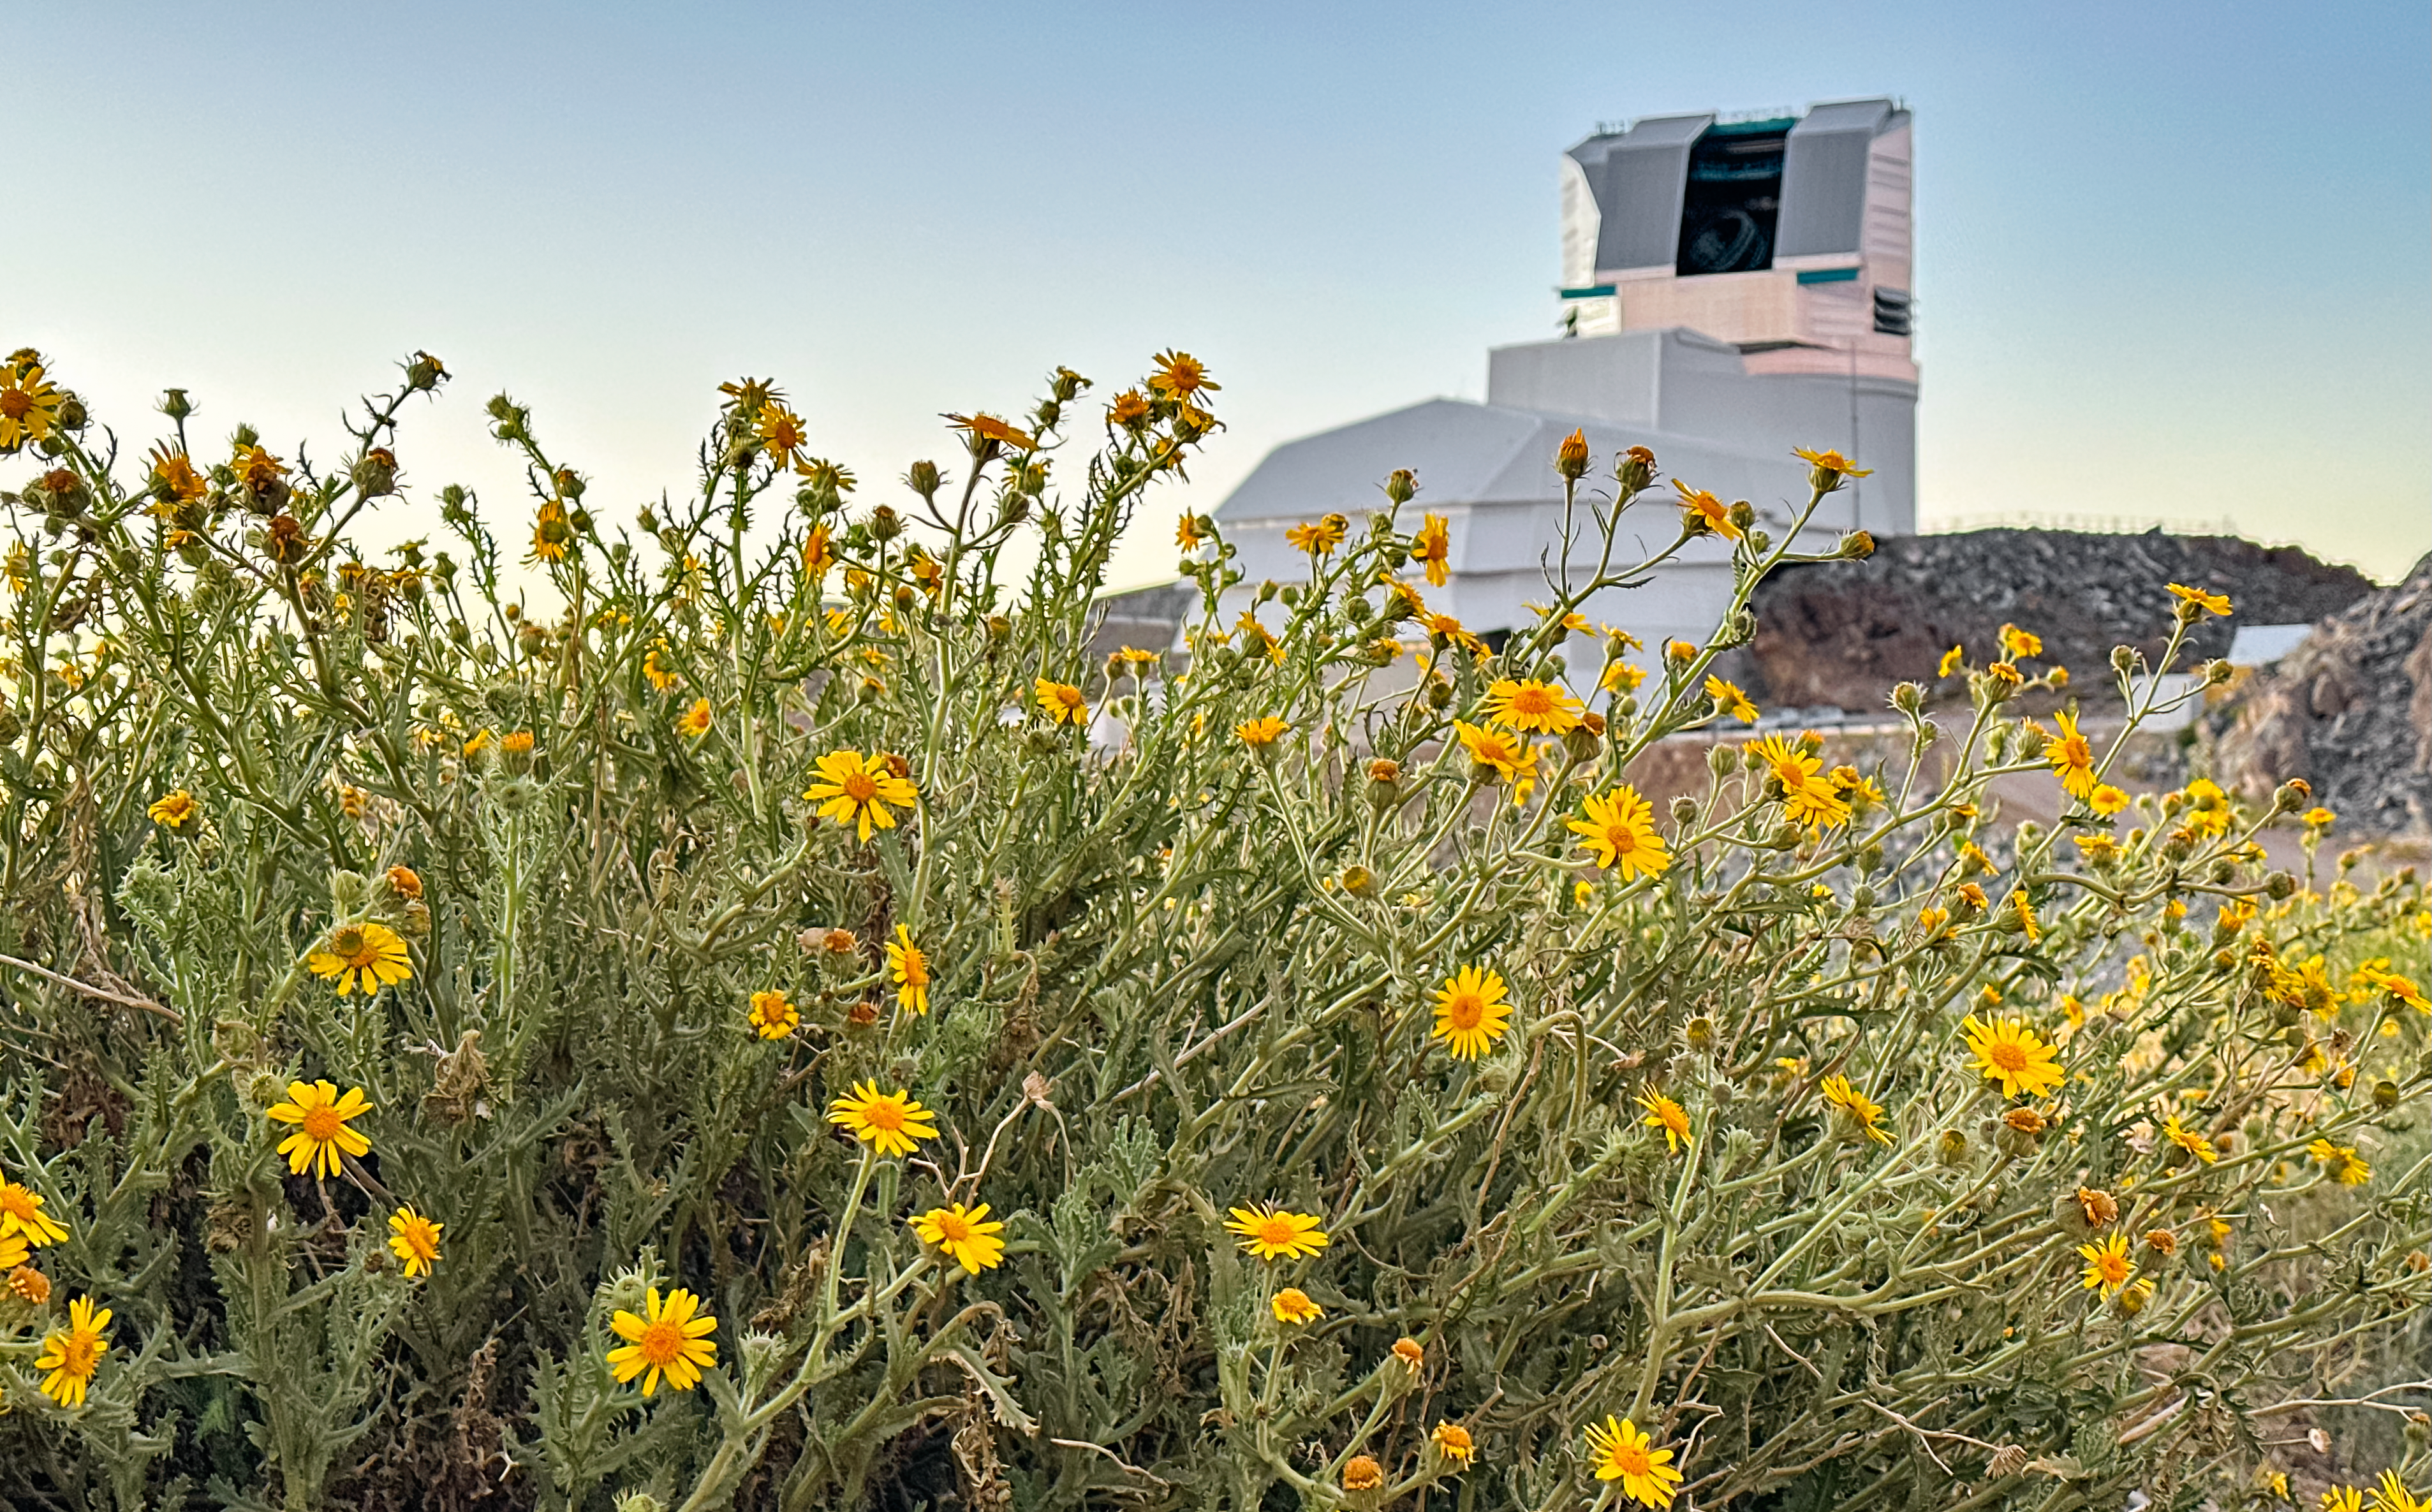

Rubin in Bloom

At NSF–DOE Vera C. Rubin Observatory in Chile, December brings summer light and blooming flowers, offering a unique seasonal view.

Credit: NSF–DOE Vera C. Rubin Observatory/NOIRLab/SLAC/AURA/A. Alexov